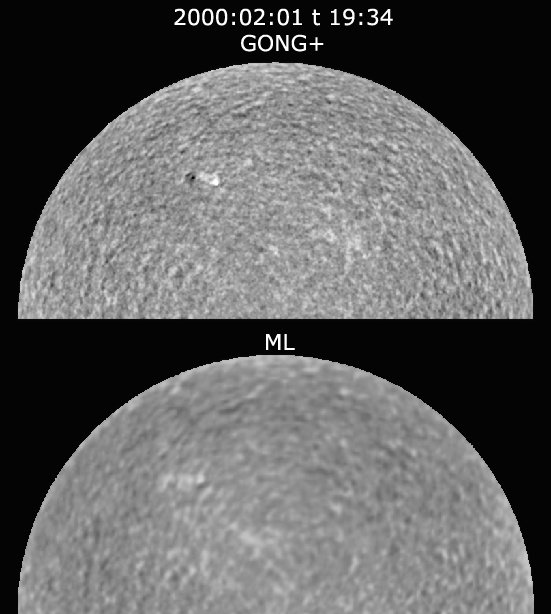

Comparison of GONG+ and GONG images

This image shows the benefit expected when the Global Oscillation Network Group (GONG) stations for studying oscillations of the Sun are upgraded to the new GONG+ camera system. Magnetic features are more conspicuous in the GONG+ image (upper panel) than in the simultaneous GONG classic image (lower panel), as only one polarization state is detected. During normal operations, the polarization will be modulated rapidly during a 60-second integration, and separate velocity and magnetic images will be obtained. See the article in the NOAO June 2000 newsletter.

Credit: NSO/AURA/NSF